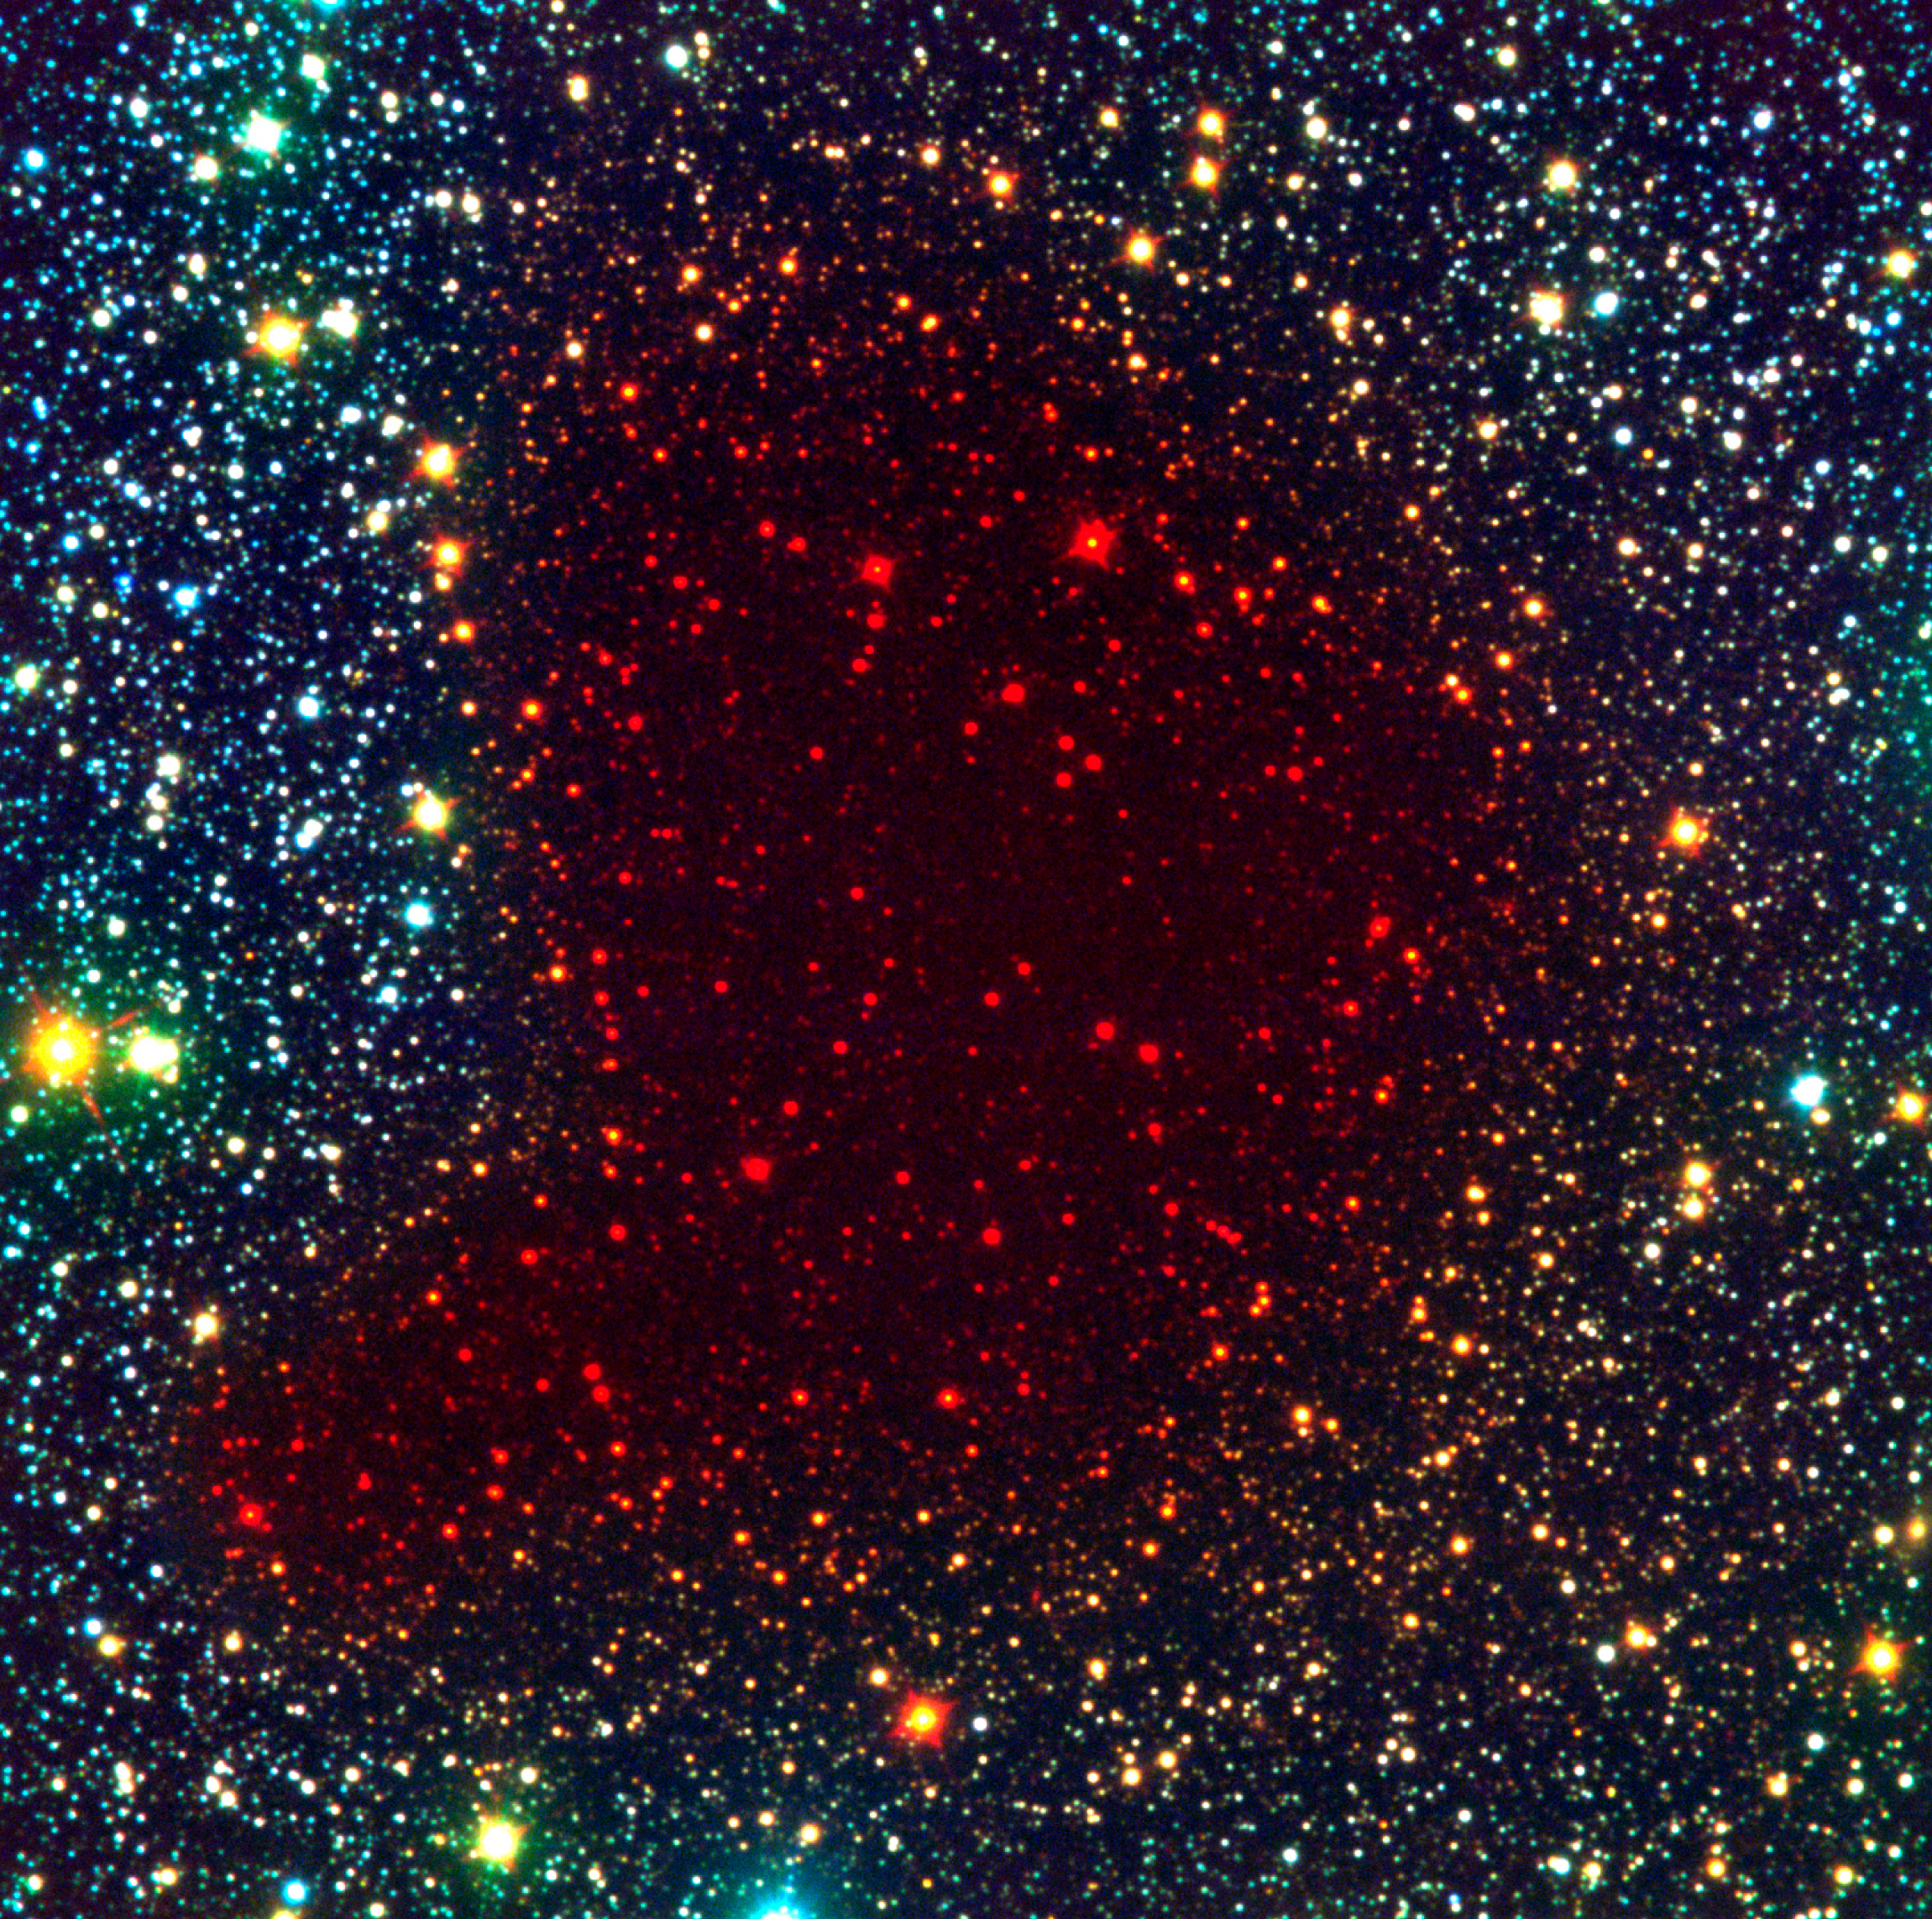

Bok globule B68

This view of the dark cloud B68, a so-called Bok globule, is a false-colour composite based on a visible (here rendered as blue), a near-infrared (green) and an infrared (red) image. Since the light from stars behind the cloud is only visible at the longest (infrared) wavelengths, they appear red.

Credit: ESO